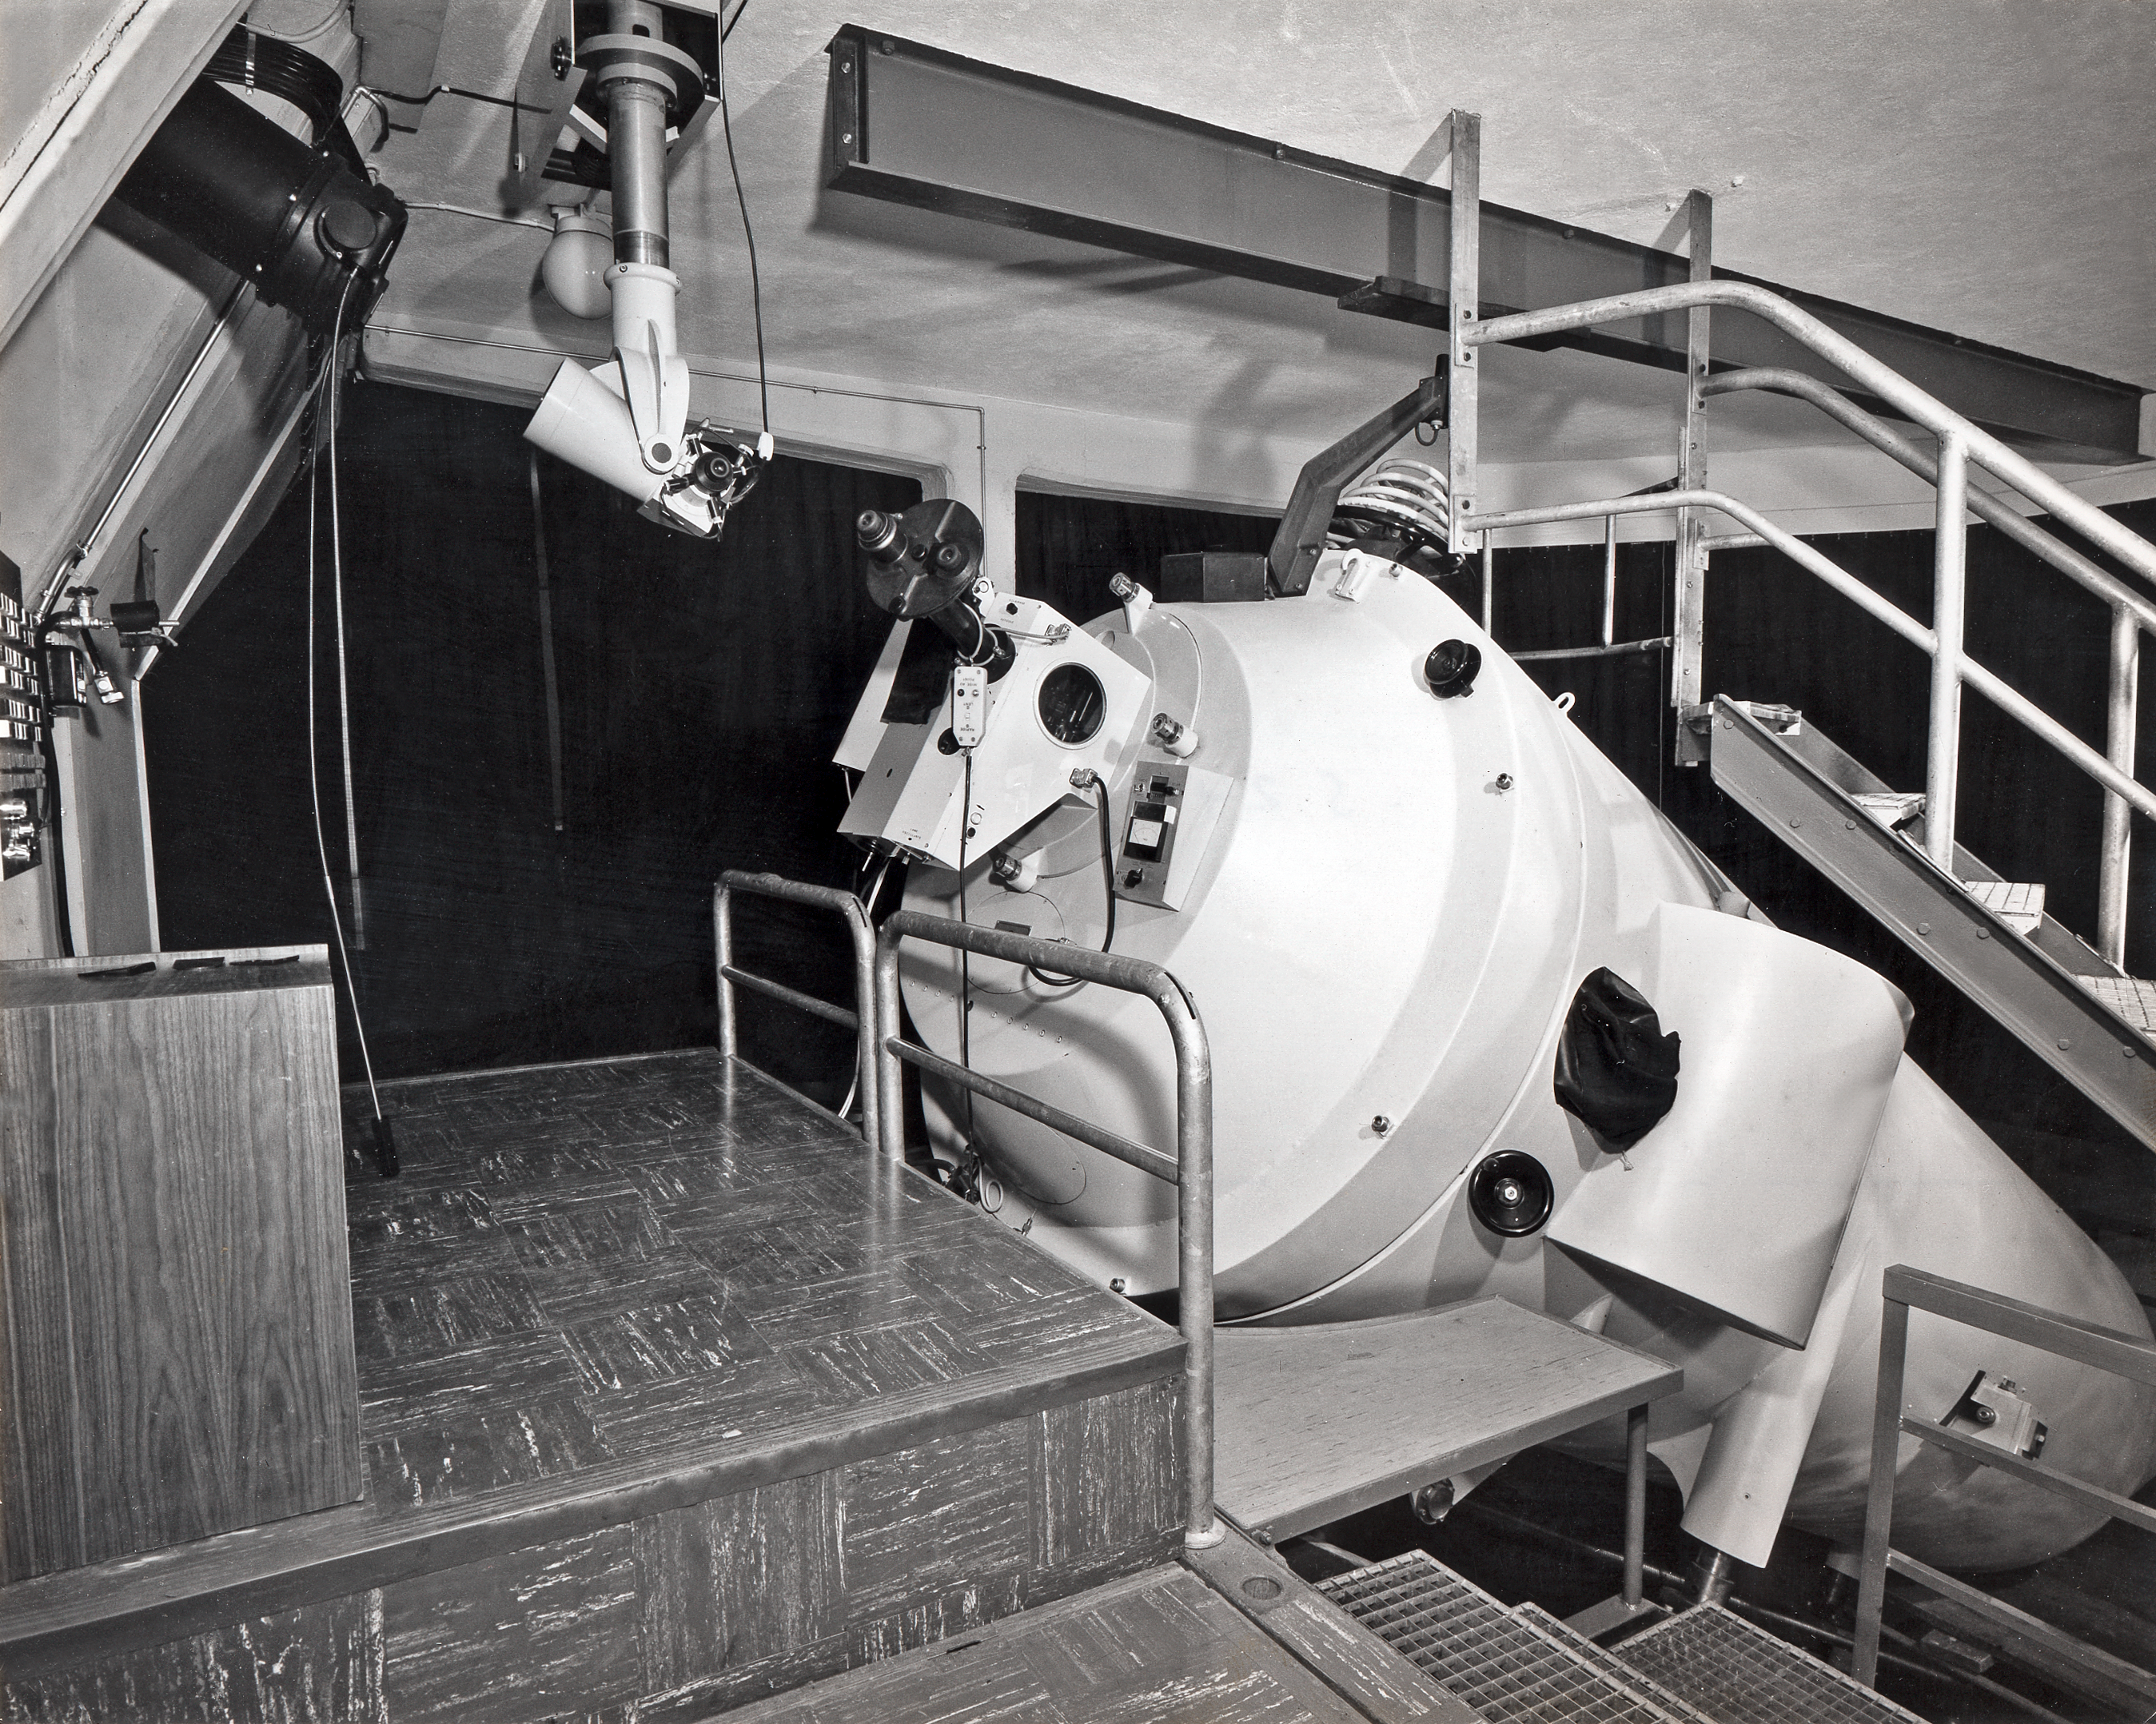

Coudé spectrograph on the ESO 1.52-metre telescope

The Coudé spectrograph on the ESO 1.52-metre telescope, in 1969. The light arrives from the telescope via the black tube on the left, and a periscope (seen deployed) allows the astronomer to centre the telescope on the star he want to observe.

Credit: ESO